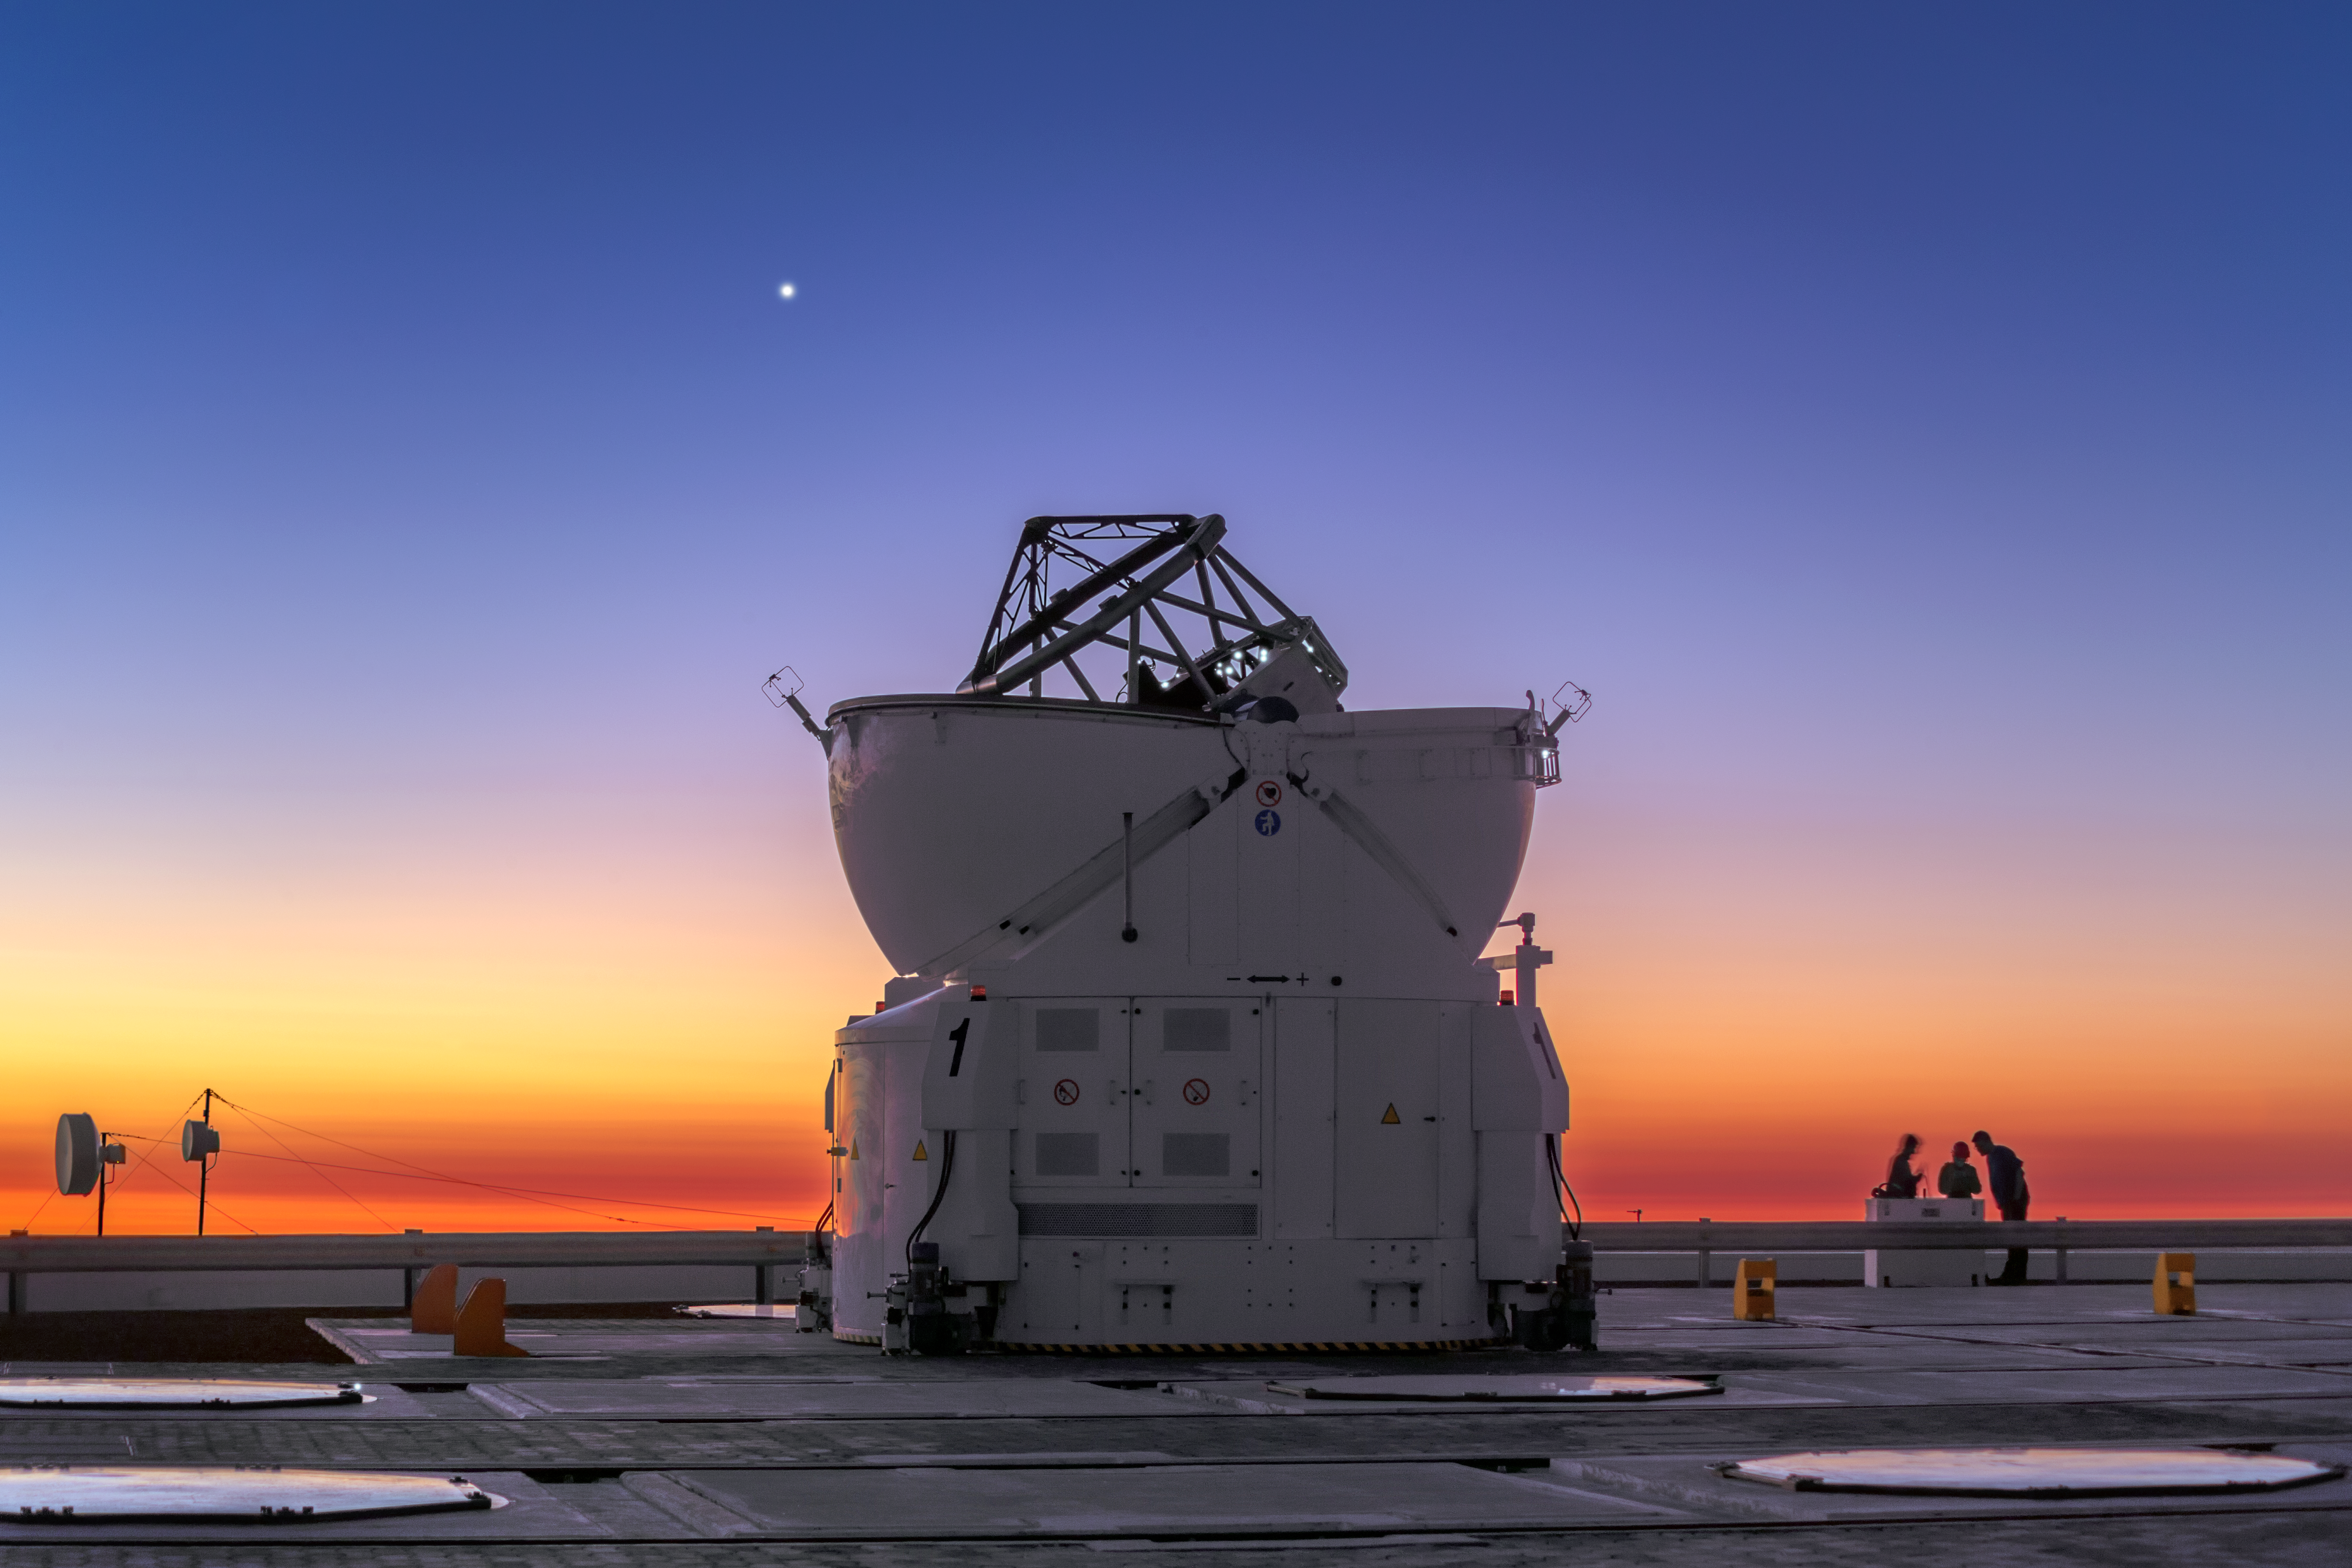

Venus shines on

This image, taken by ESO Photo Ambassador Petr Horálek, shows the planet Venus shining brightly over ESO’s Paranal Observatory in Chile at twilight. The featured telescope is the Very Large Telescope’s Auxiliary Telescope 1, open and preparing itself to observe the night sky, which is splashed in shades of blue and orange.

ESO’s Very Large Telescope (VLT) comprises four 8.2-metre Unit Telescopes, and four 1.8-metre Auxiliary Telescopes (ATs) — like the one posing in the foreground of the image — whose captured light can be combined to form the VLT Interferometer (VLTI). By combining the light from multiple telescopes positioned in different places across the observatory site, the VLTI allows astronomers to see details up to 25 times finer than with the individual telescopes.

The light beams are then combined using a complex system of mirrors in underground tunnels where the light paths must be kept equal to distances less than 1/1000 mm over a hundred metres. This unbelievable technology means the VLTI can reconstruct images with an angular resolution of milliarcseconds — equivalent to distinguishing the two headlights of a car at the distance of the Moon.

Credit: P. Horálek/ESO